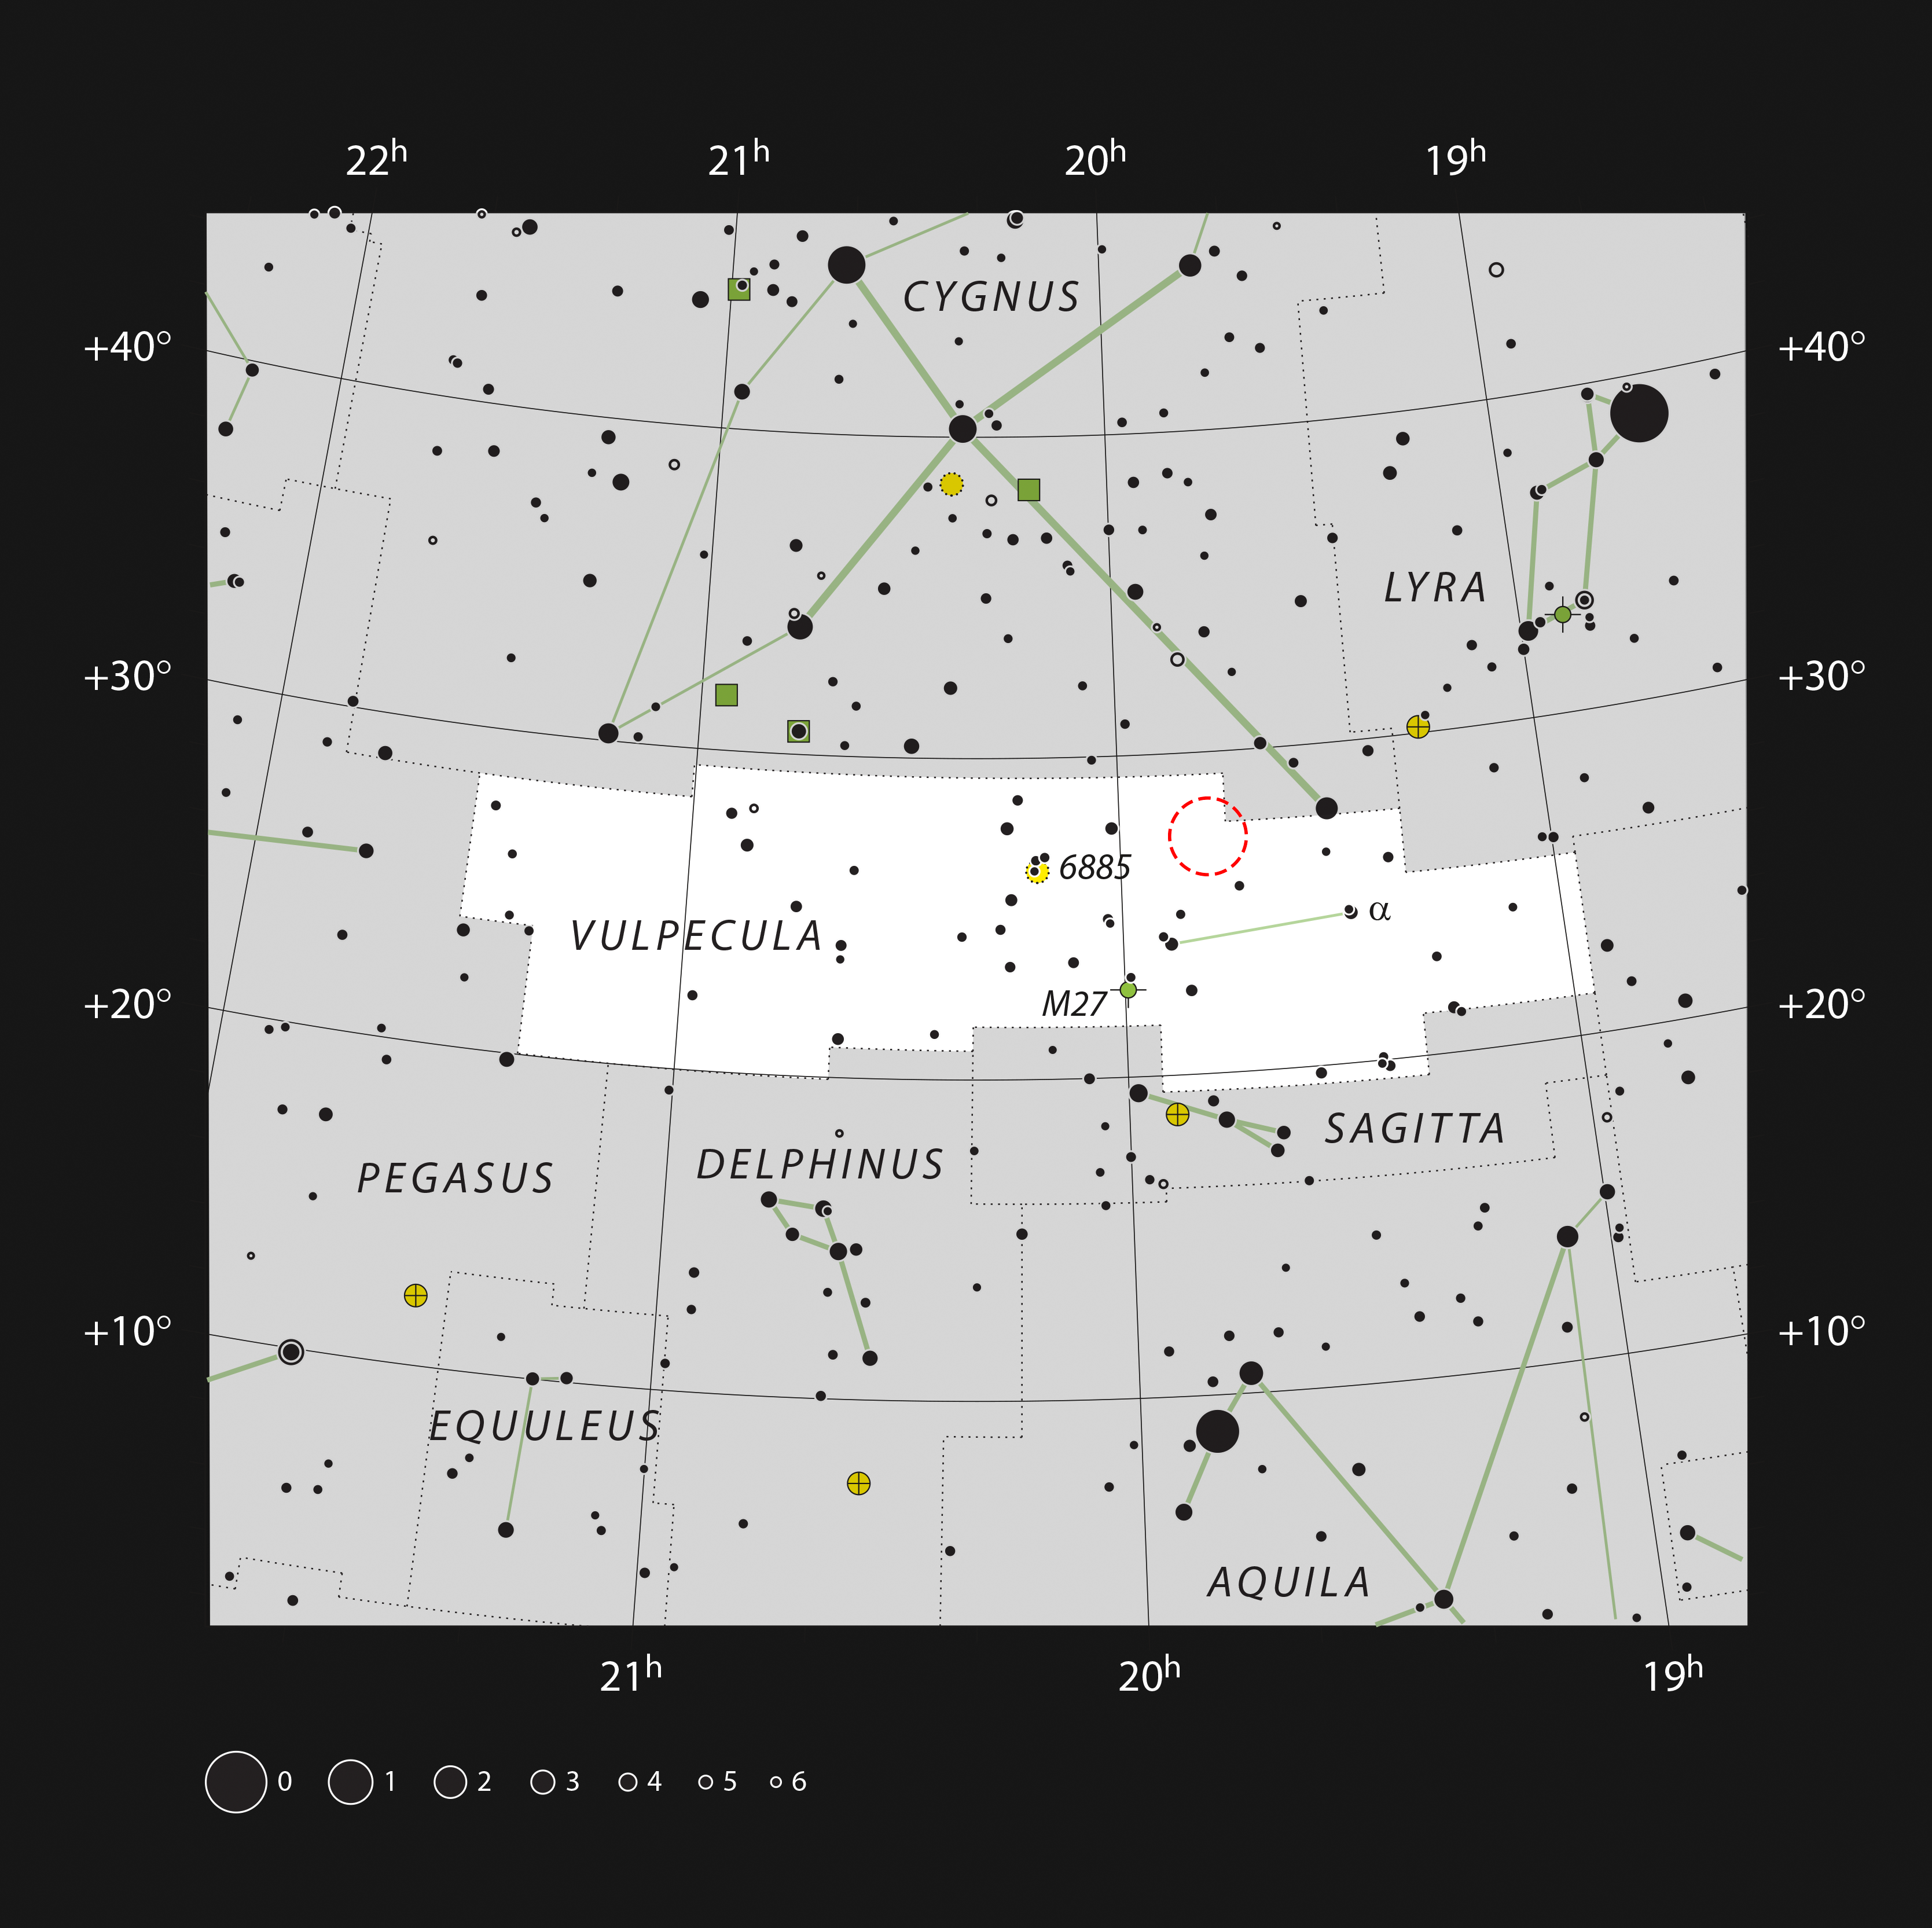

The position of Nova Vul 1670 in the constellation of Vulpecula

This map includes most of the stars that can be seen on a dark clear night with the naked eye. It shows the small constellation of Vulpecula (The Fox), which lies close to the more prominent constellation of Cygnus (The Swan) in the northern Milky Way.

The location of the exploding star Nova Vul 1670 is marked with a red circle.

Credit: ESO, IAU, and Sky & Telescope